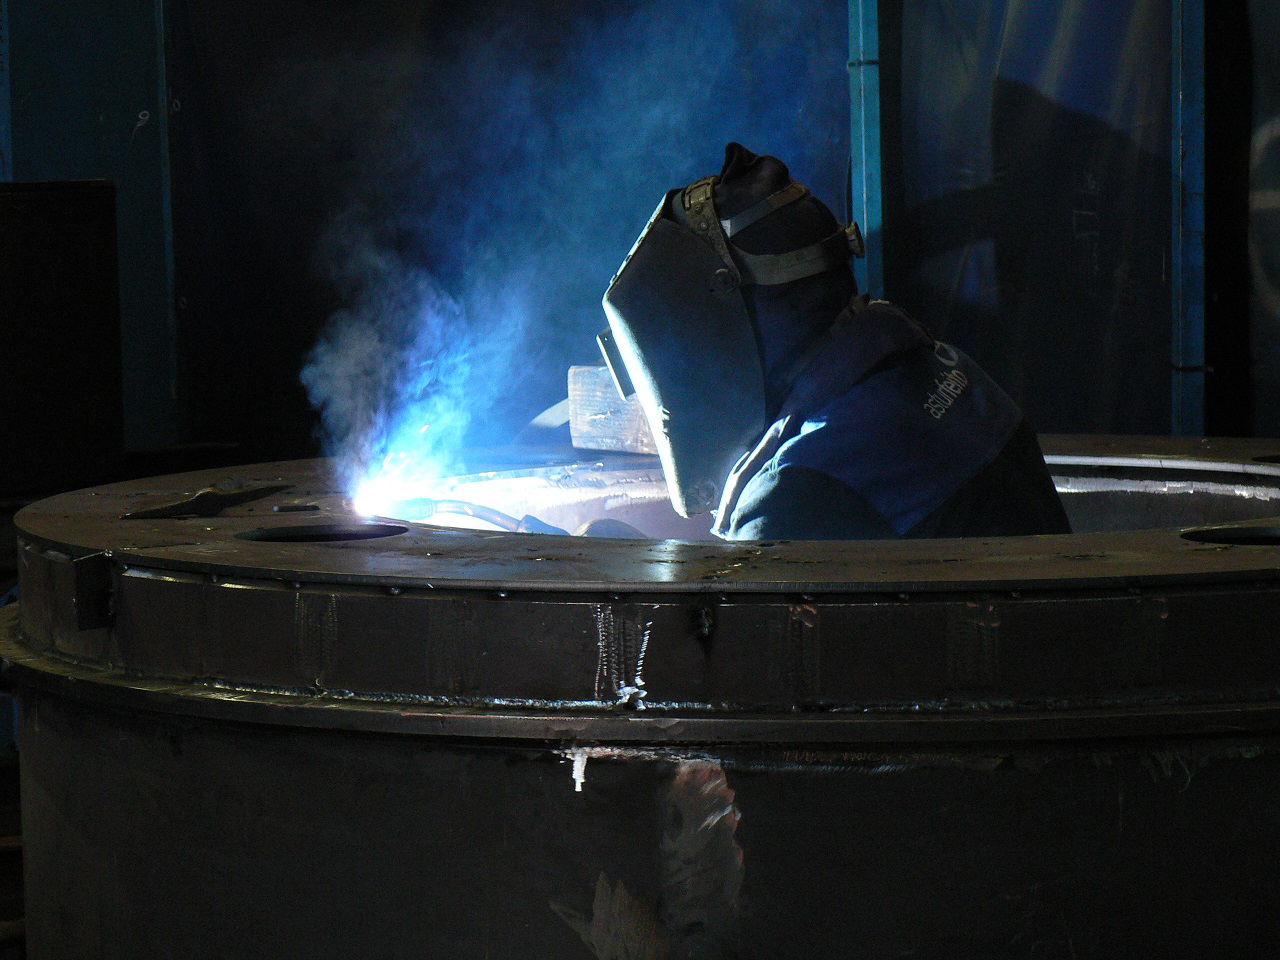

Progress on the TMA at Astrufeito

The telescope mount is rapidly being assembled in the factory at Astrufeito

Credit: Rubin Observatory/NSF/AURA